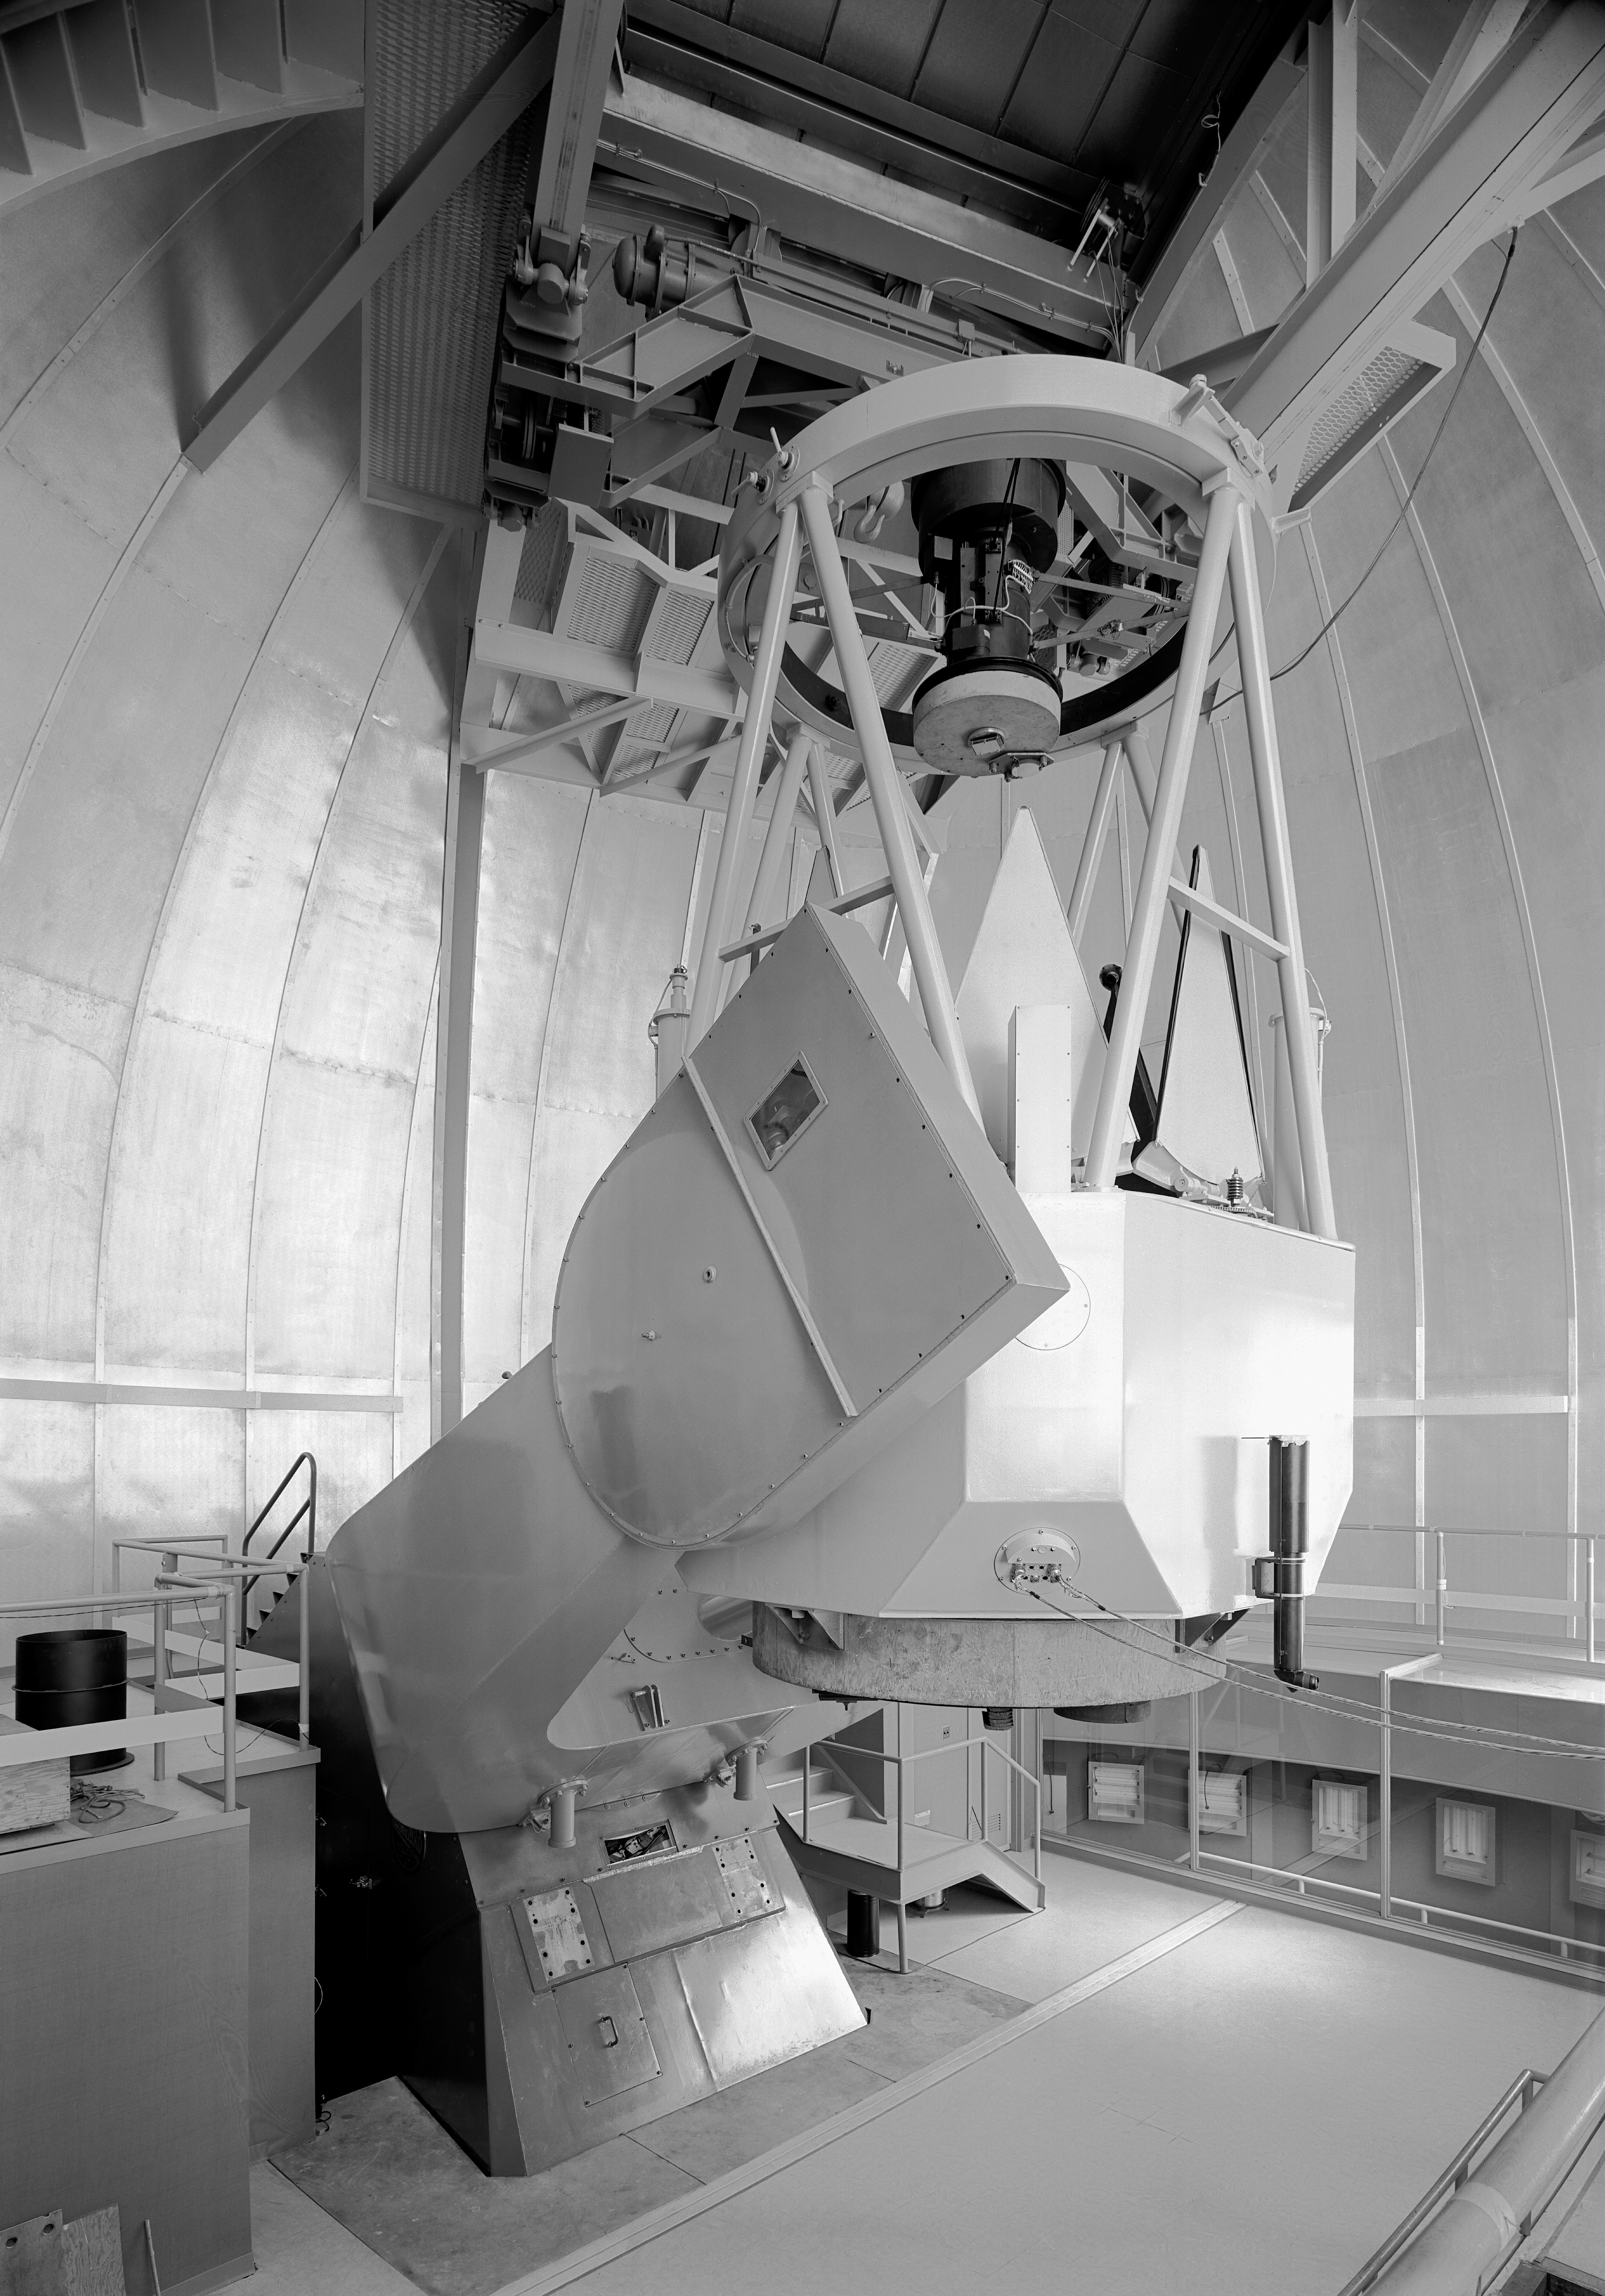

KPNO 2.1-meter under construction

Construction of the Kitt Peak National Observatory's 2.1-meter telescope, dating from 1960.

Credit: NOIRLab/NSF/AURA